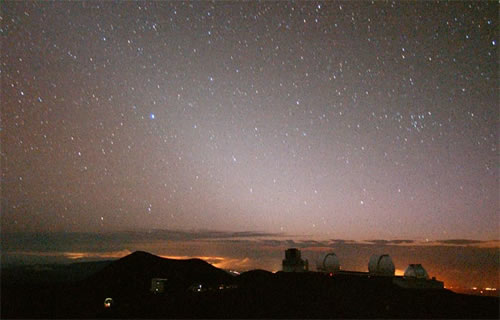

Zodiacal Light as seen from the summit area of Mauna Kea

Long-exposure image of the Zodiacal Light as seen from the summit area of Mauna Kea. The Zodiacal Light is caused by sunlight being scattered off of small dust particles that orbit in the inner solar system. A large fraction of the dust comes from collisions between asteroids, much like those bodies discussed in this story. All planetary systems initially form out of a disk of gas and dust that surrounds their parent star, the zodiacal light is the last remnant of the disk that formed our Solar system. Note the lights of Waimea behind the twin Keck domes and Waikoloa/Kona to the left. The Zodiacal Light is the pale, wedge-shaped glow near the center of the image and tilted upward toward the left.

Credit: International Gemini Observatory/NOIRLab/NSF/AURA